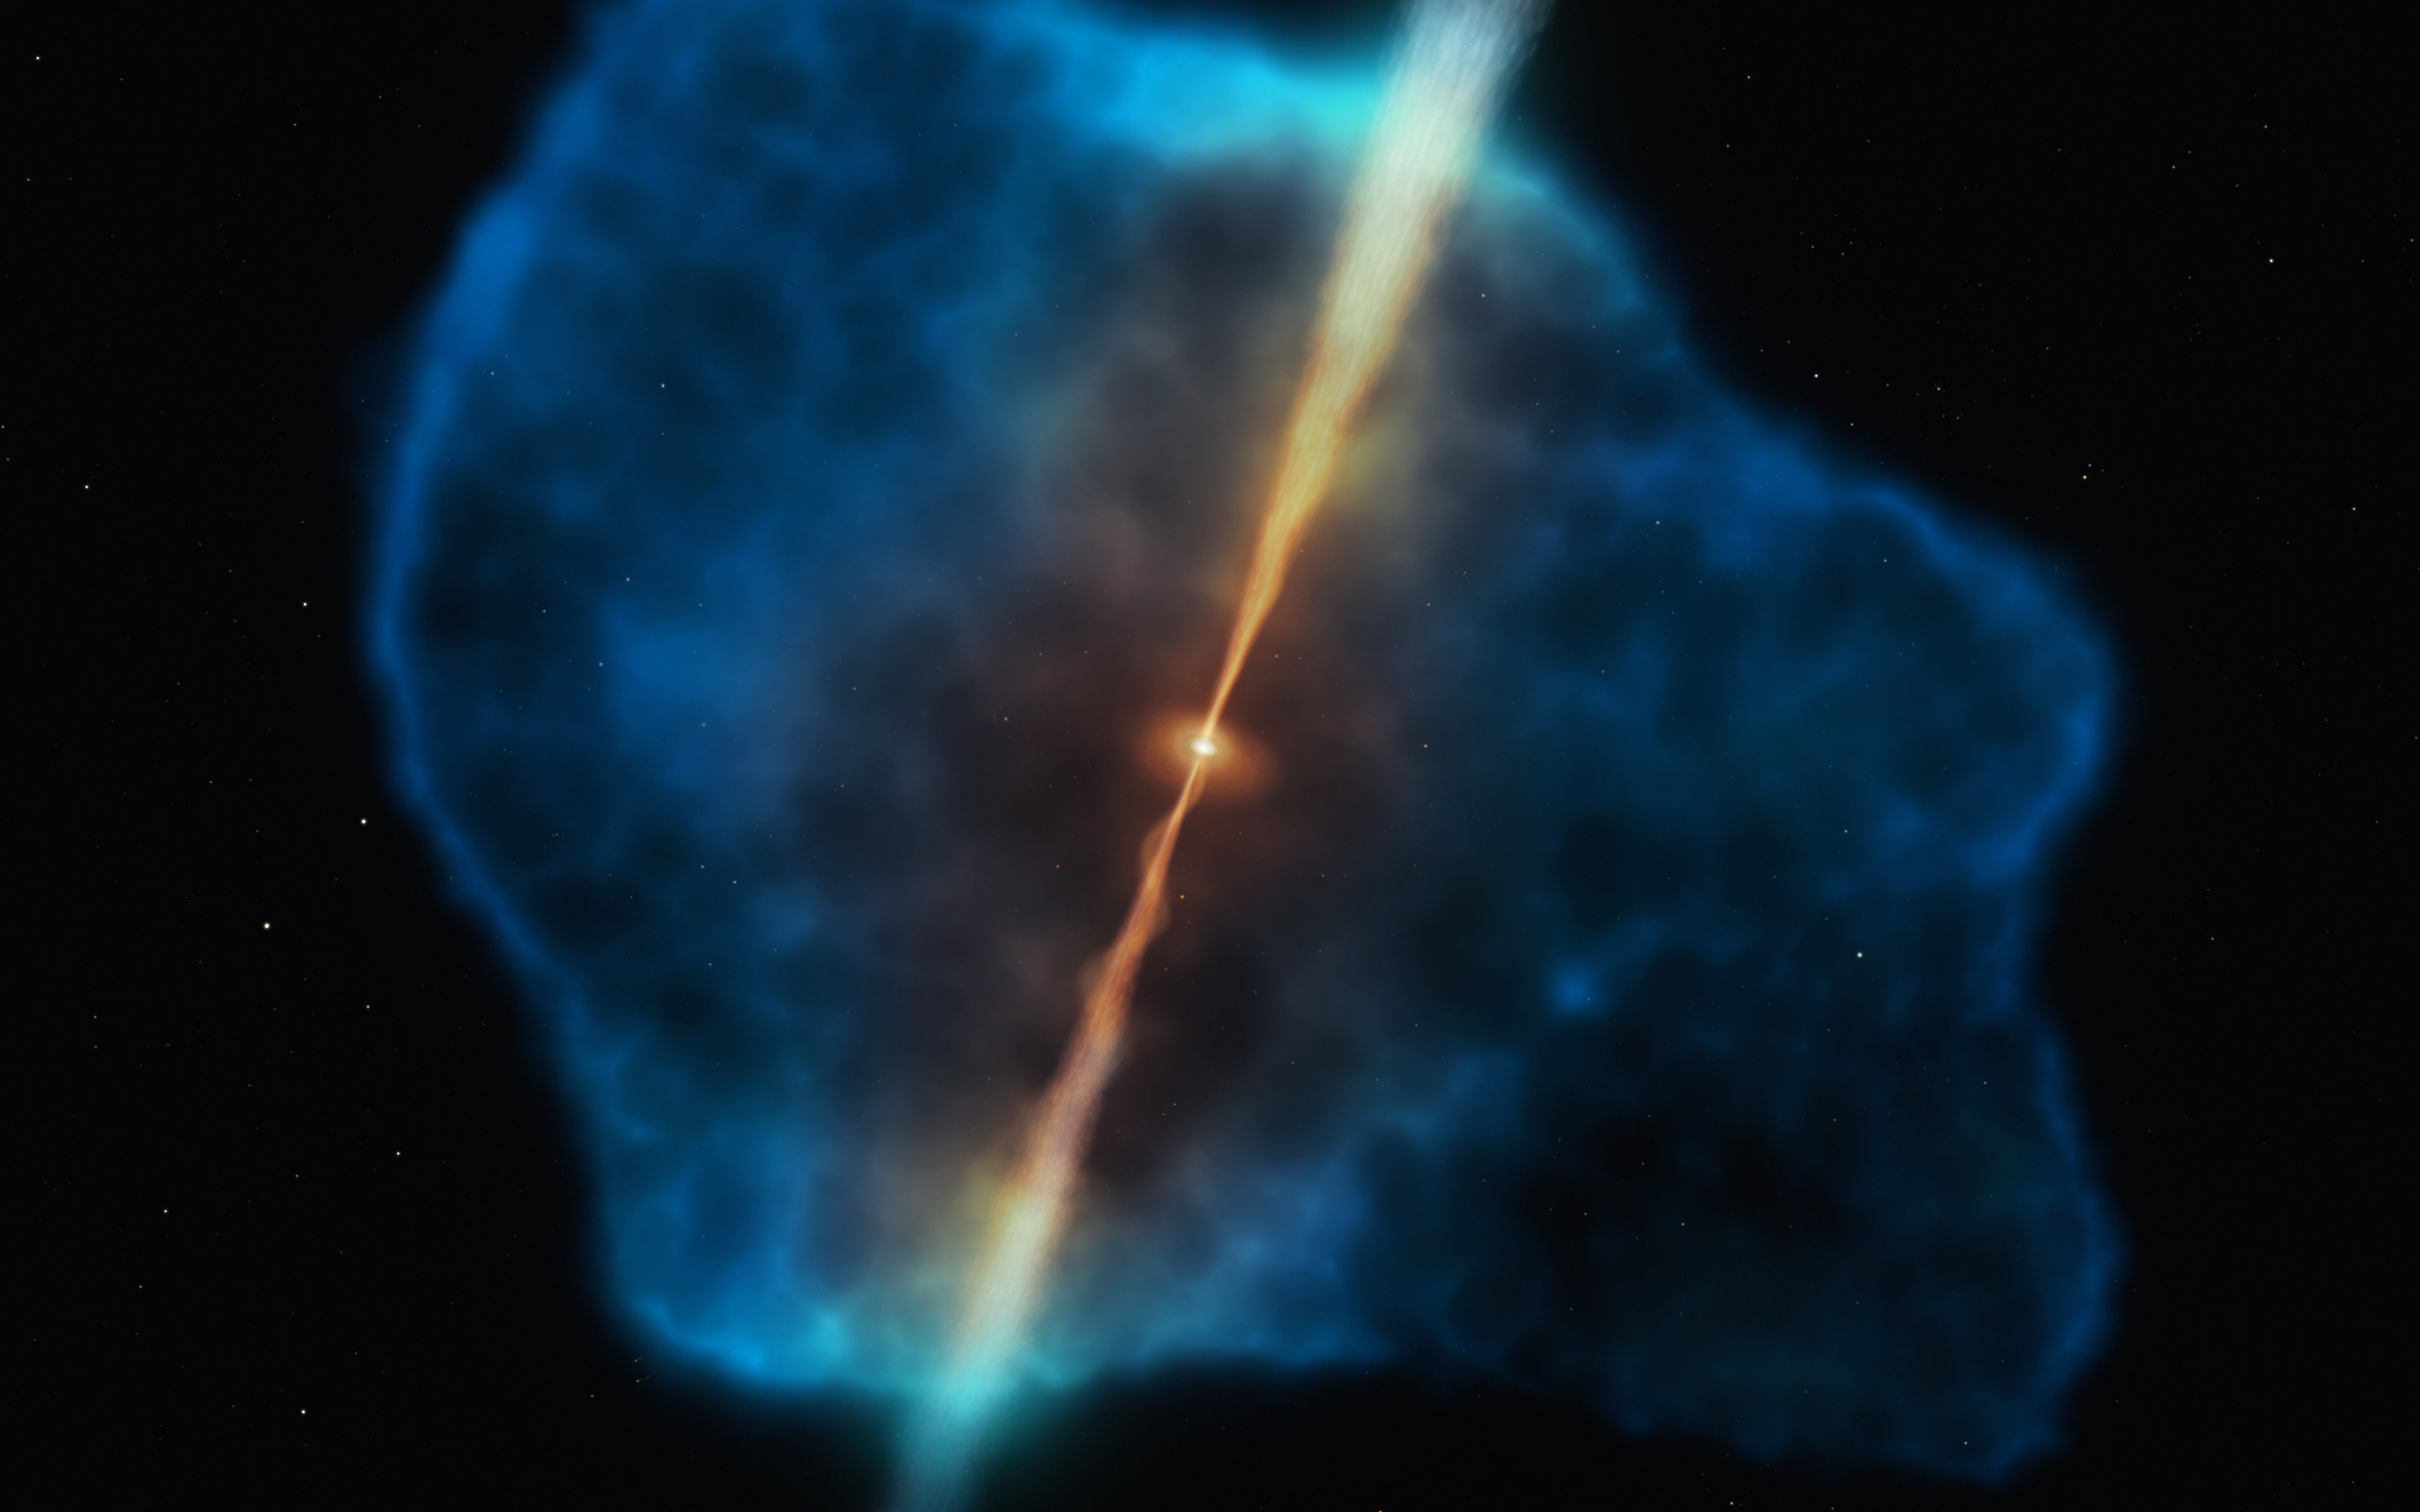

Artistic impression of a distant quasar surrounded by a gas halo

This illustration depicts a gas halo surrounding a quasar in the early Universe. The quasar, in orange, has two powerful jets and a supermassive black hole at its centre, which is surrounded by a dusty disc. The gas halo of glowing hydrogen gas is represented in blue.

A team of astronomers surveyed 31 distant quasars, seeing them as they were more than 12.5 billion years ago, at a time when the Universe was still an infant, only about 870 million years old. They found that 12 quasars were surrounded by enormous gas reservoirs: halos of cool, dense hydrogen gas extending 100 000 light years from the central black holes and with billions of times the mass of the Sun. These gas stashes provide the perfect food source to sustain the growth of supermassive black holes in the early Universe.

Credit: ESO/M. Kornmesser